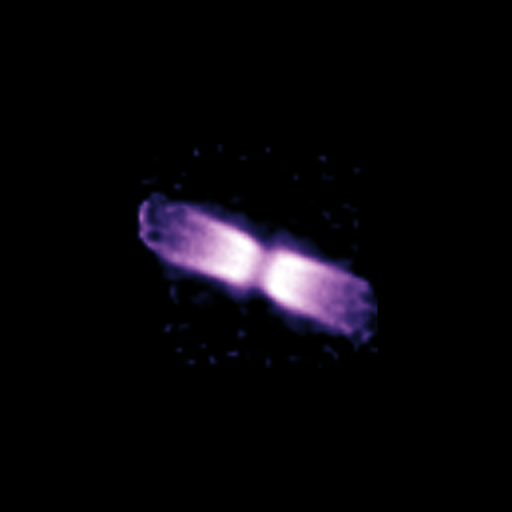

Shell around V445 Puppis (December 2005)

Using the NACO adaptive optics instrument on ESO's Very Large Telescope and its ability to obtain images as sharp as if taken from space, astronomers looked at a bipolar shell ejected by a "vampire star", which underwent an outburst after gulping down part of its companion’s matter.

Credit: ESO/P.A. Woudt